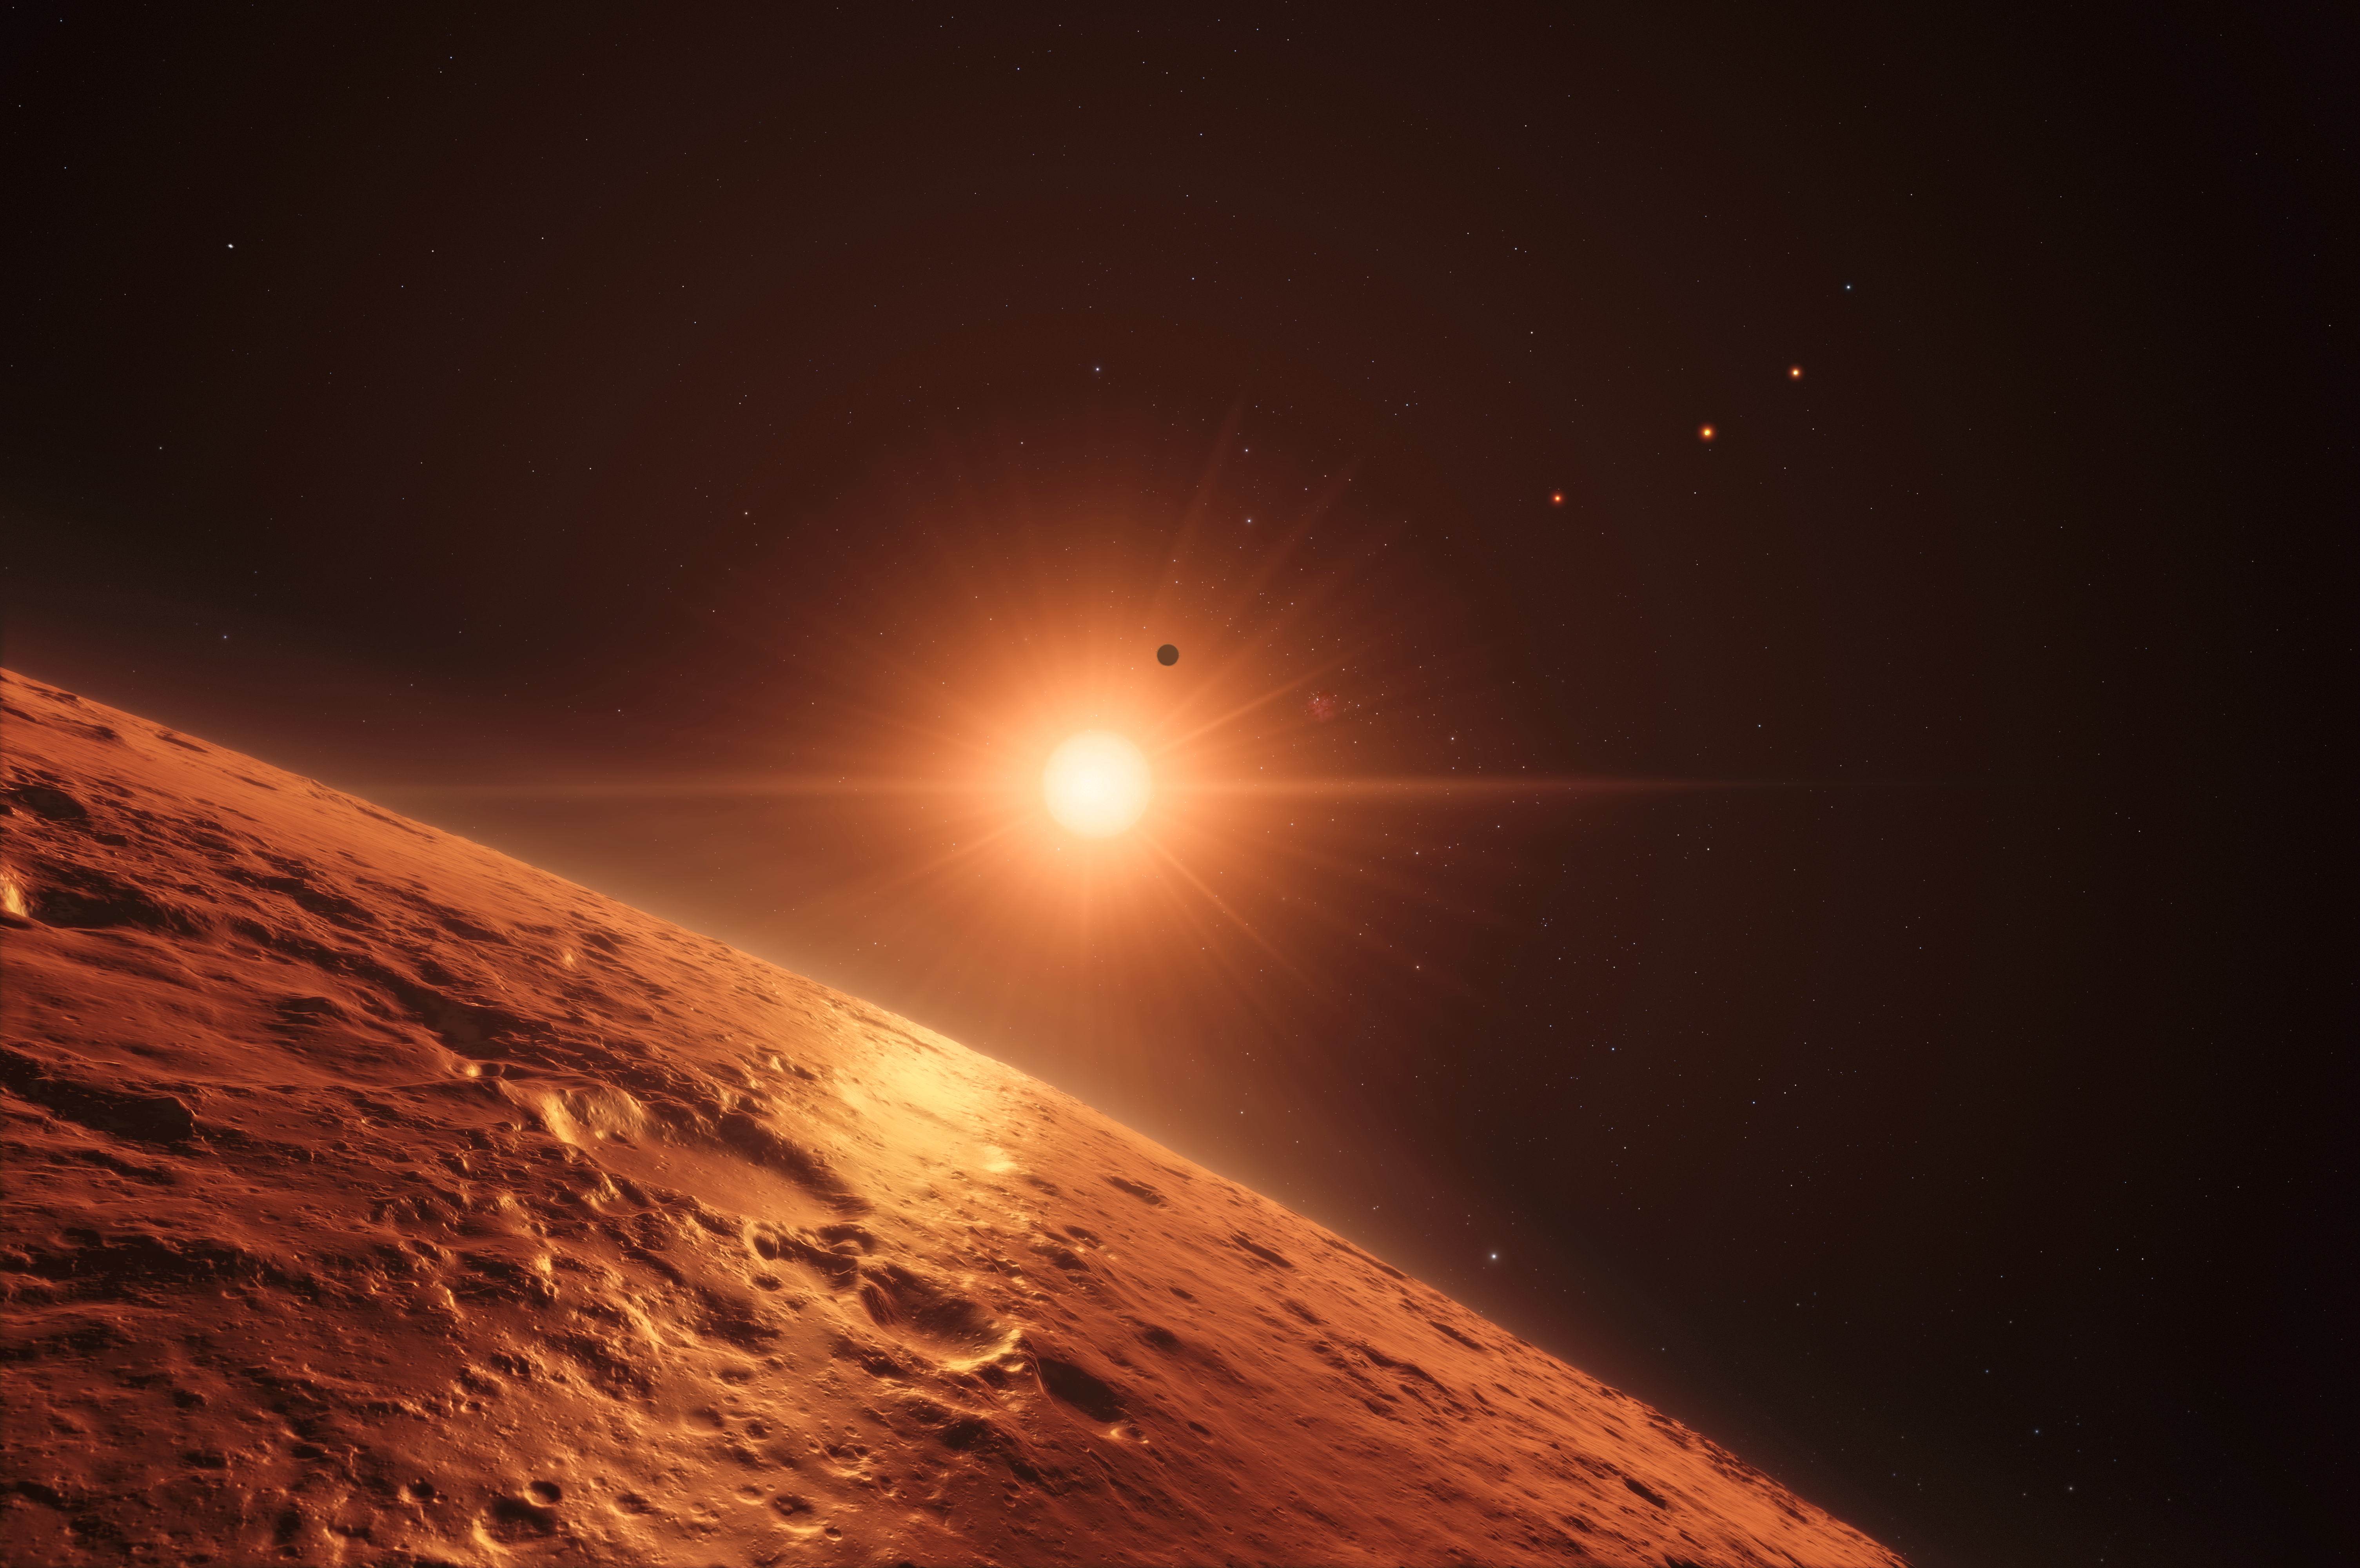

Artist’s impression of view from one of the middle planets in the TRAPPIST-1 planetary system

This artist’s impression shows the view just above the surface of one of the middle planets in the TRAPPIST-1 system, with the glare of the host star illuminating the rocky surface. At least seven planets orbit this ultracool dwarf star 40 light-years from Earth and they are all roughly the same size as the Earth. They are at the right distances from their star for liquid water to exist on the surfaces of several of them.

This artist’s impression is based on the known physical parameters for the planets and stars seen, and uses a vast database of objects in the Universe.

Credit: ESO/N. Bartmann/spaceengine.org